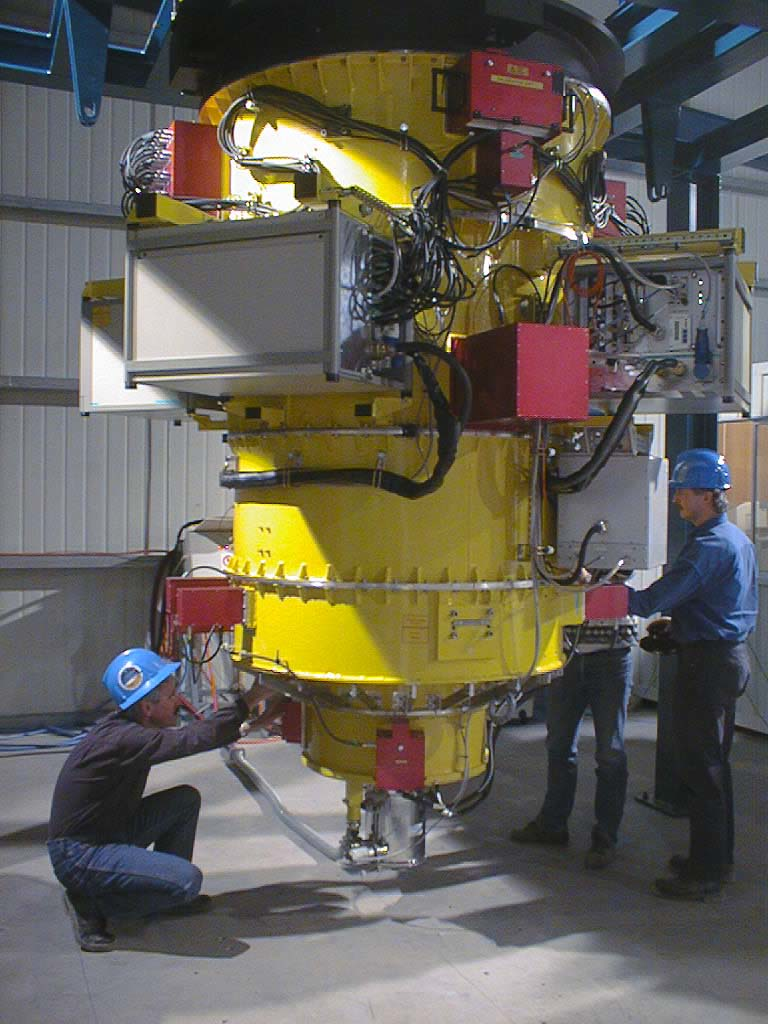

FORS1 at Paranal at the end of the integration phase

The first FOcal Reducer/low dispersion Spectrograph (FORS1) was sent by plane to Santiago de Chile on July 4, 1998, well packed in 22 boxes. After a two-day trip on the Panamericana, it arrived at the base camp on Cerro Paranal in the afternoon of July 10. The FORS team from Göttingen, Heidelberg and Munich (Germany) started unpacking and re-integration of instrument sections next day in the Auxiliary Telescope Hall . Functional tests of the integrated sections were performed during the following days with excellent results. In particular, the delicate Multi-Object Spectroscopy system worked perfectly. Then the test crew for special verification and alignment work took over; these activities were successfully finished on August 7. (Photo obtained on August 7, 1998).

Credit: ESO